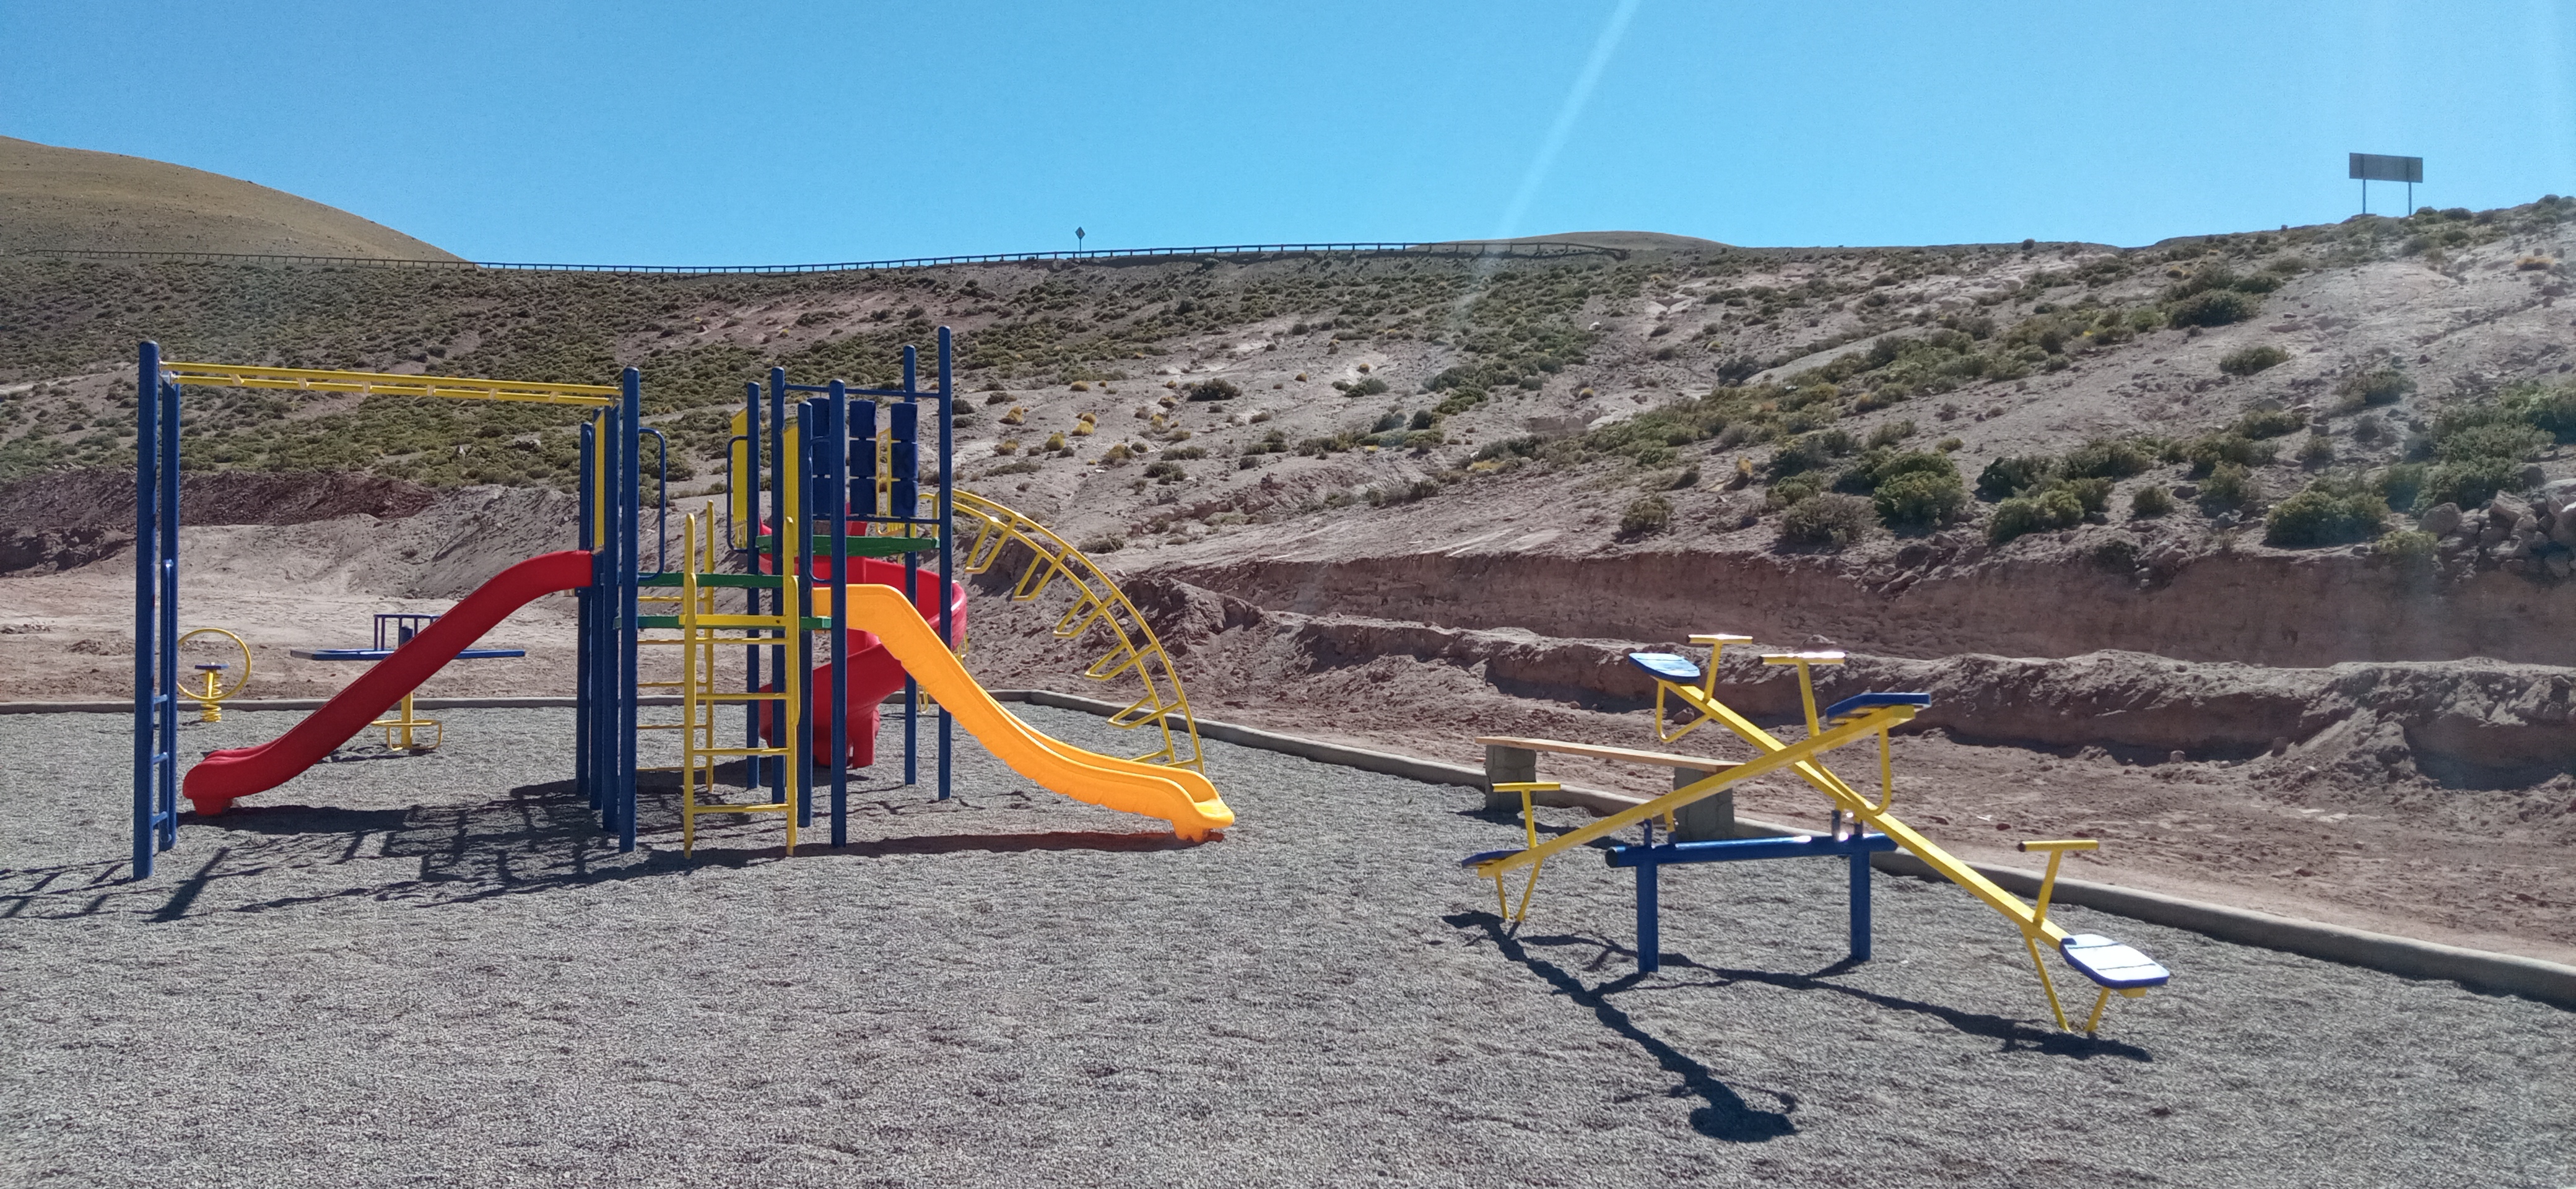

Children's playgrounds

On November 27th, the "Children's playgrounds" were inaugurated by Machuca's indigenous community in Machuca town.

Credit: ALMA (ESO/NAOJ/NRAO)